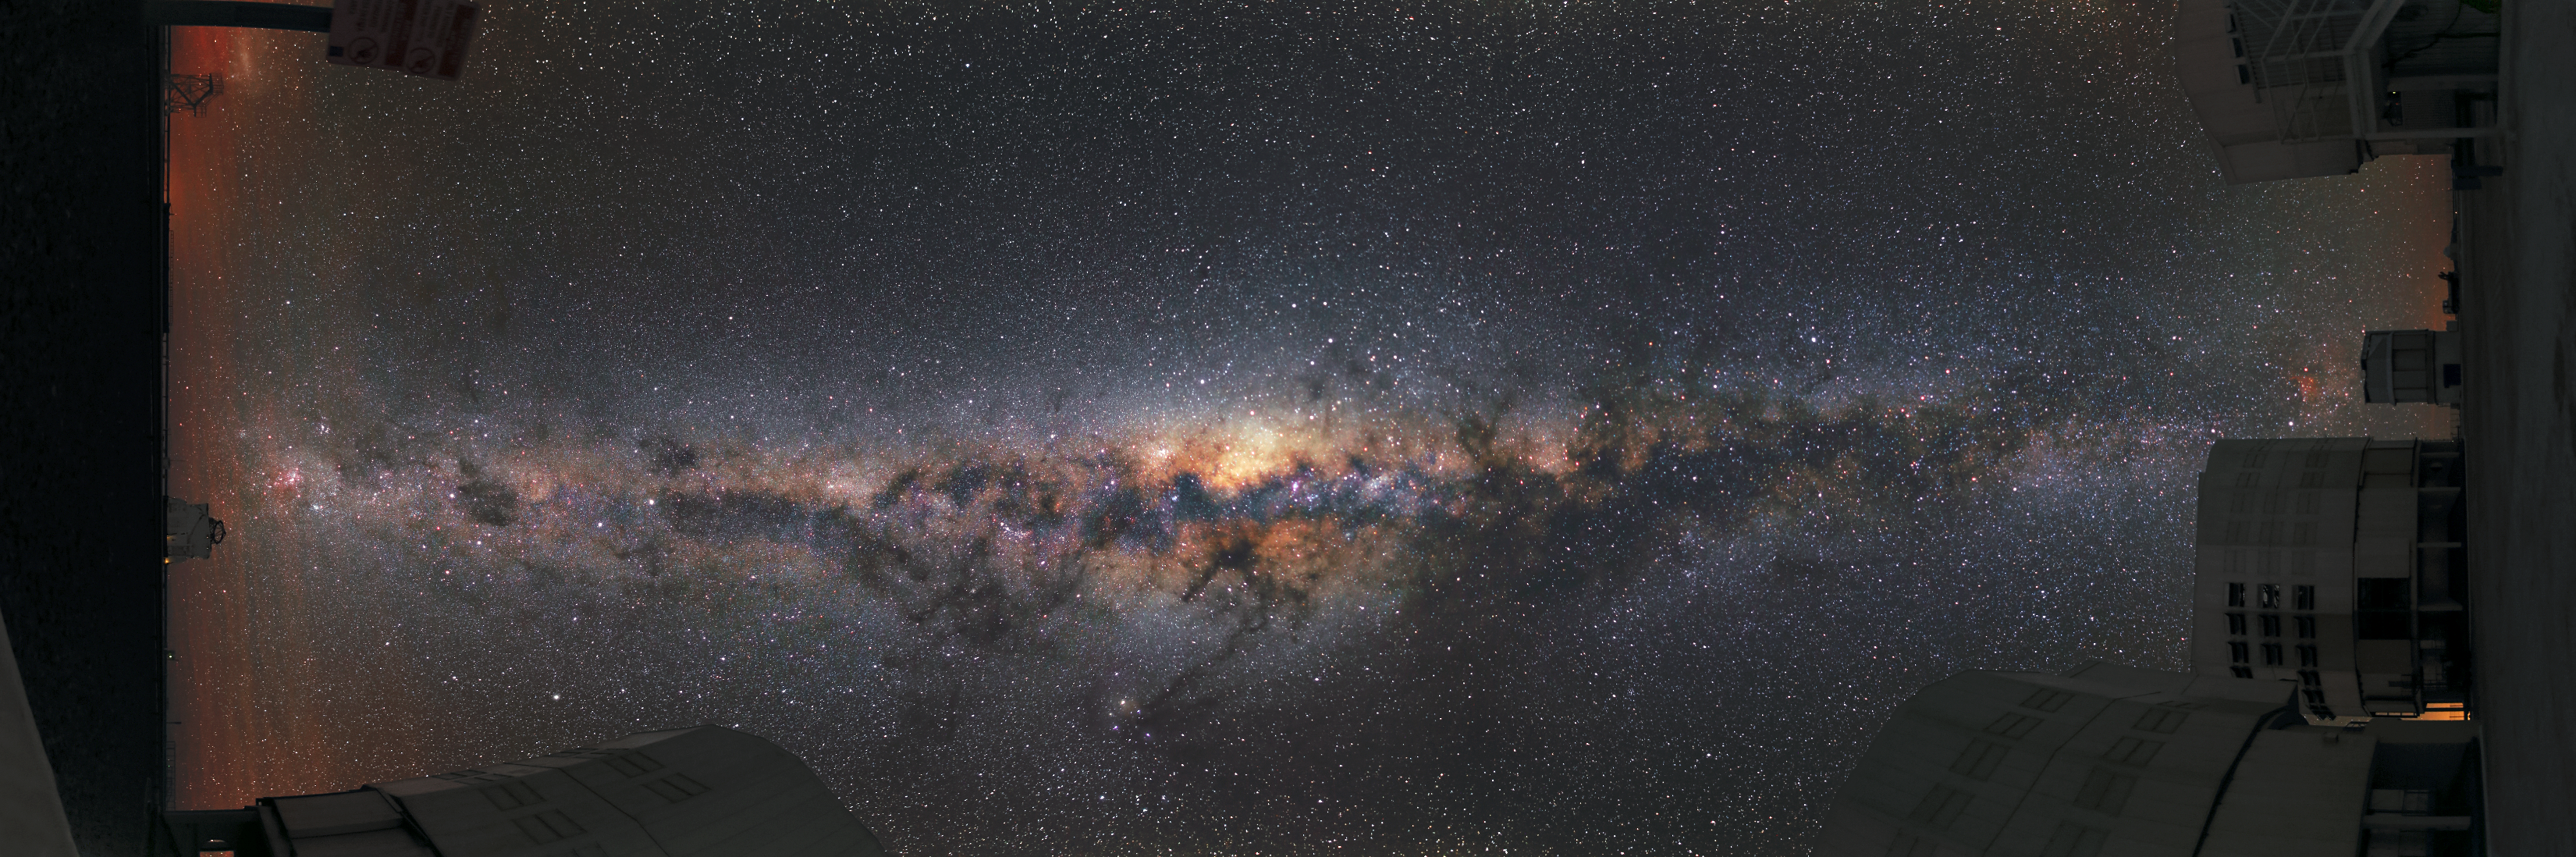

A tilted view

This unusual panoramic image is presented in a tilted view. Turned by 90 degrees, it shows three of the Unit Telescopes on the right and an Auxiliary Telescope to the left. The image is, however, dominated by the bright view of the Milky Way, which reaches from one side of the image to the other.

Credit: R. Wesson/ESO